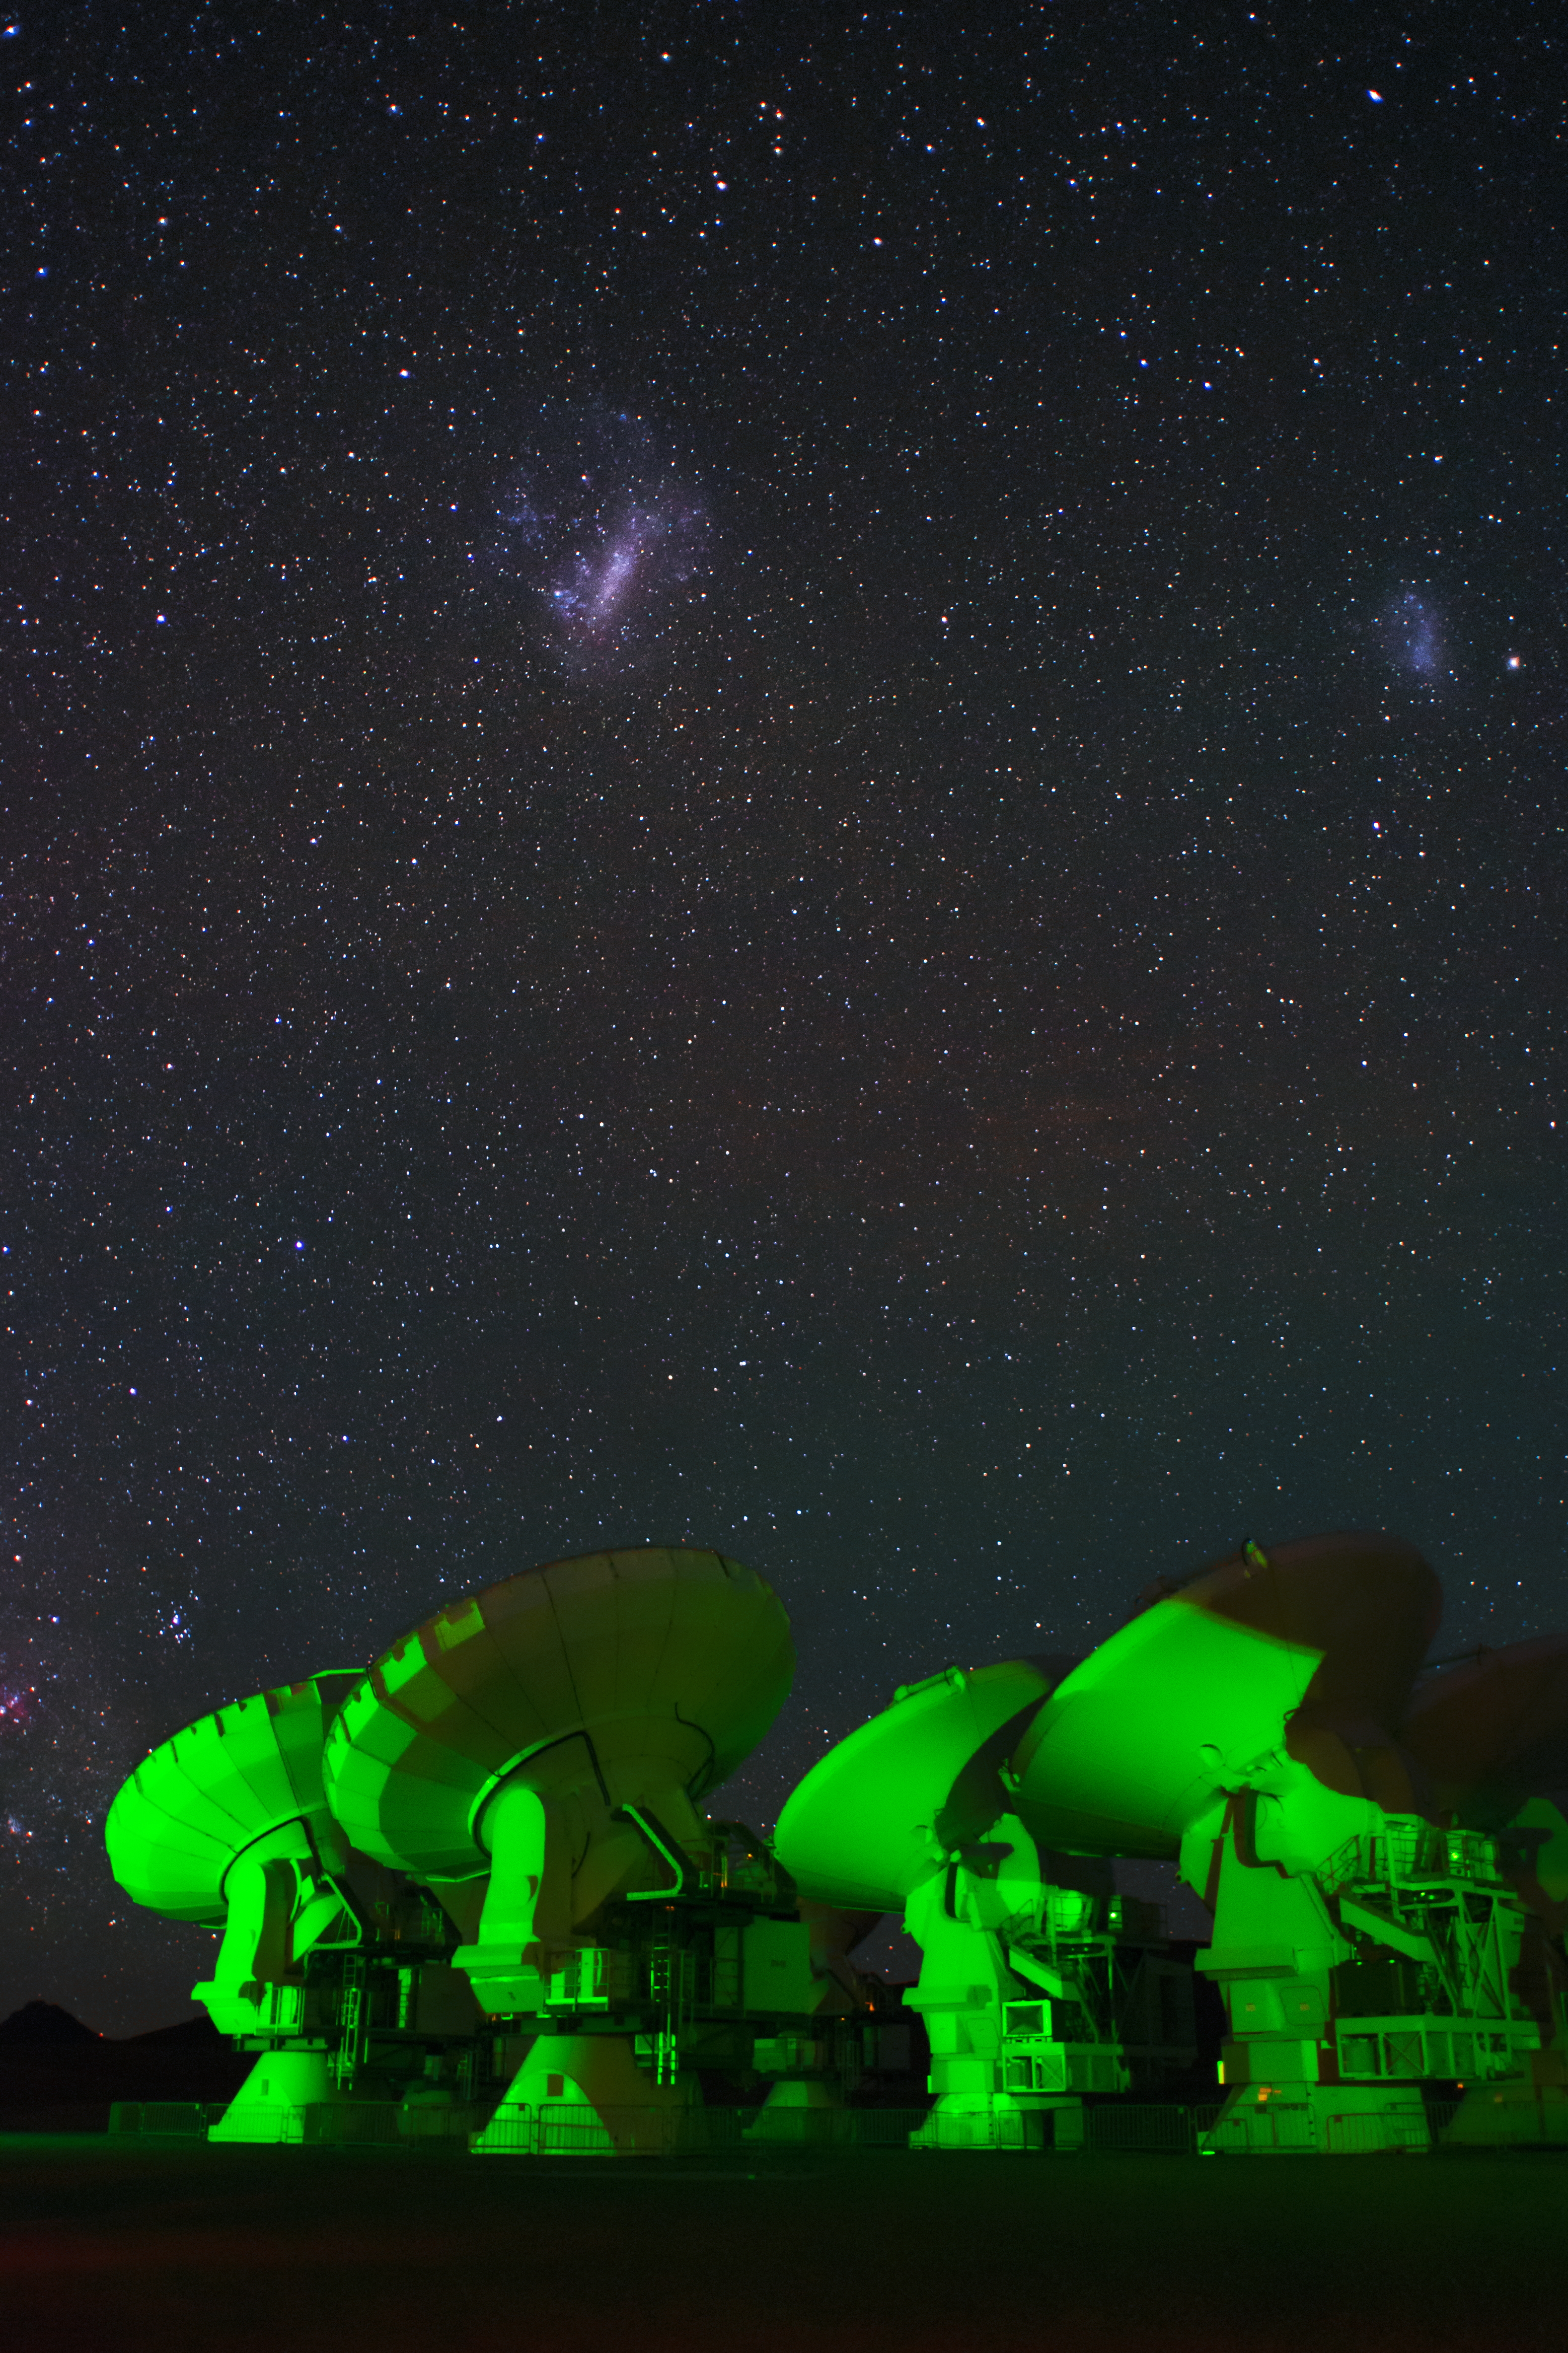

Spooky ALMA

ALMA, cast in ghostly green light below the Small and Large Magellanic Clouds.

Credit: S. Otarola/ESO